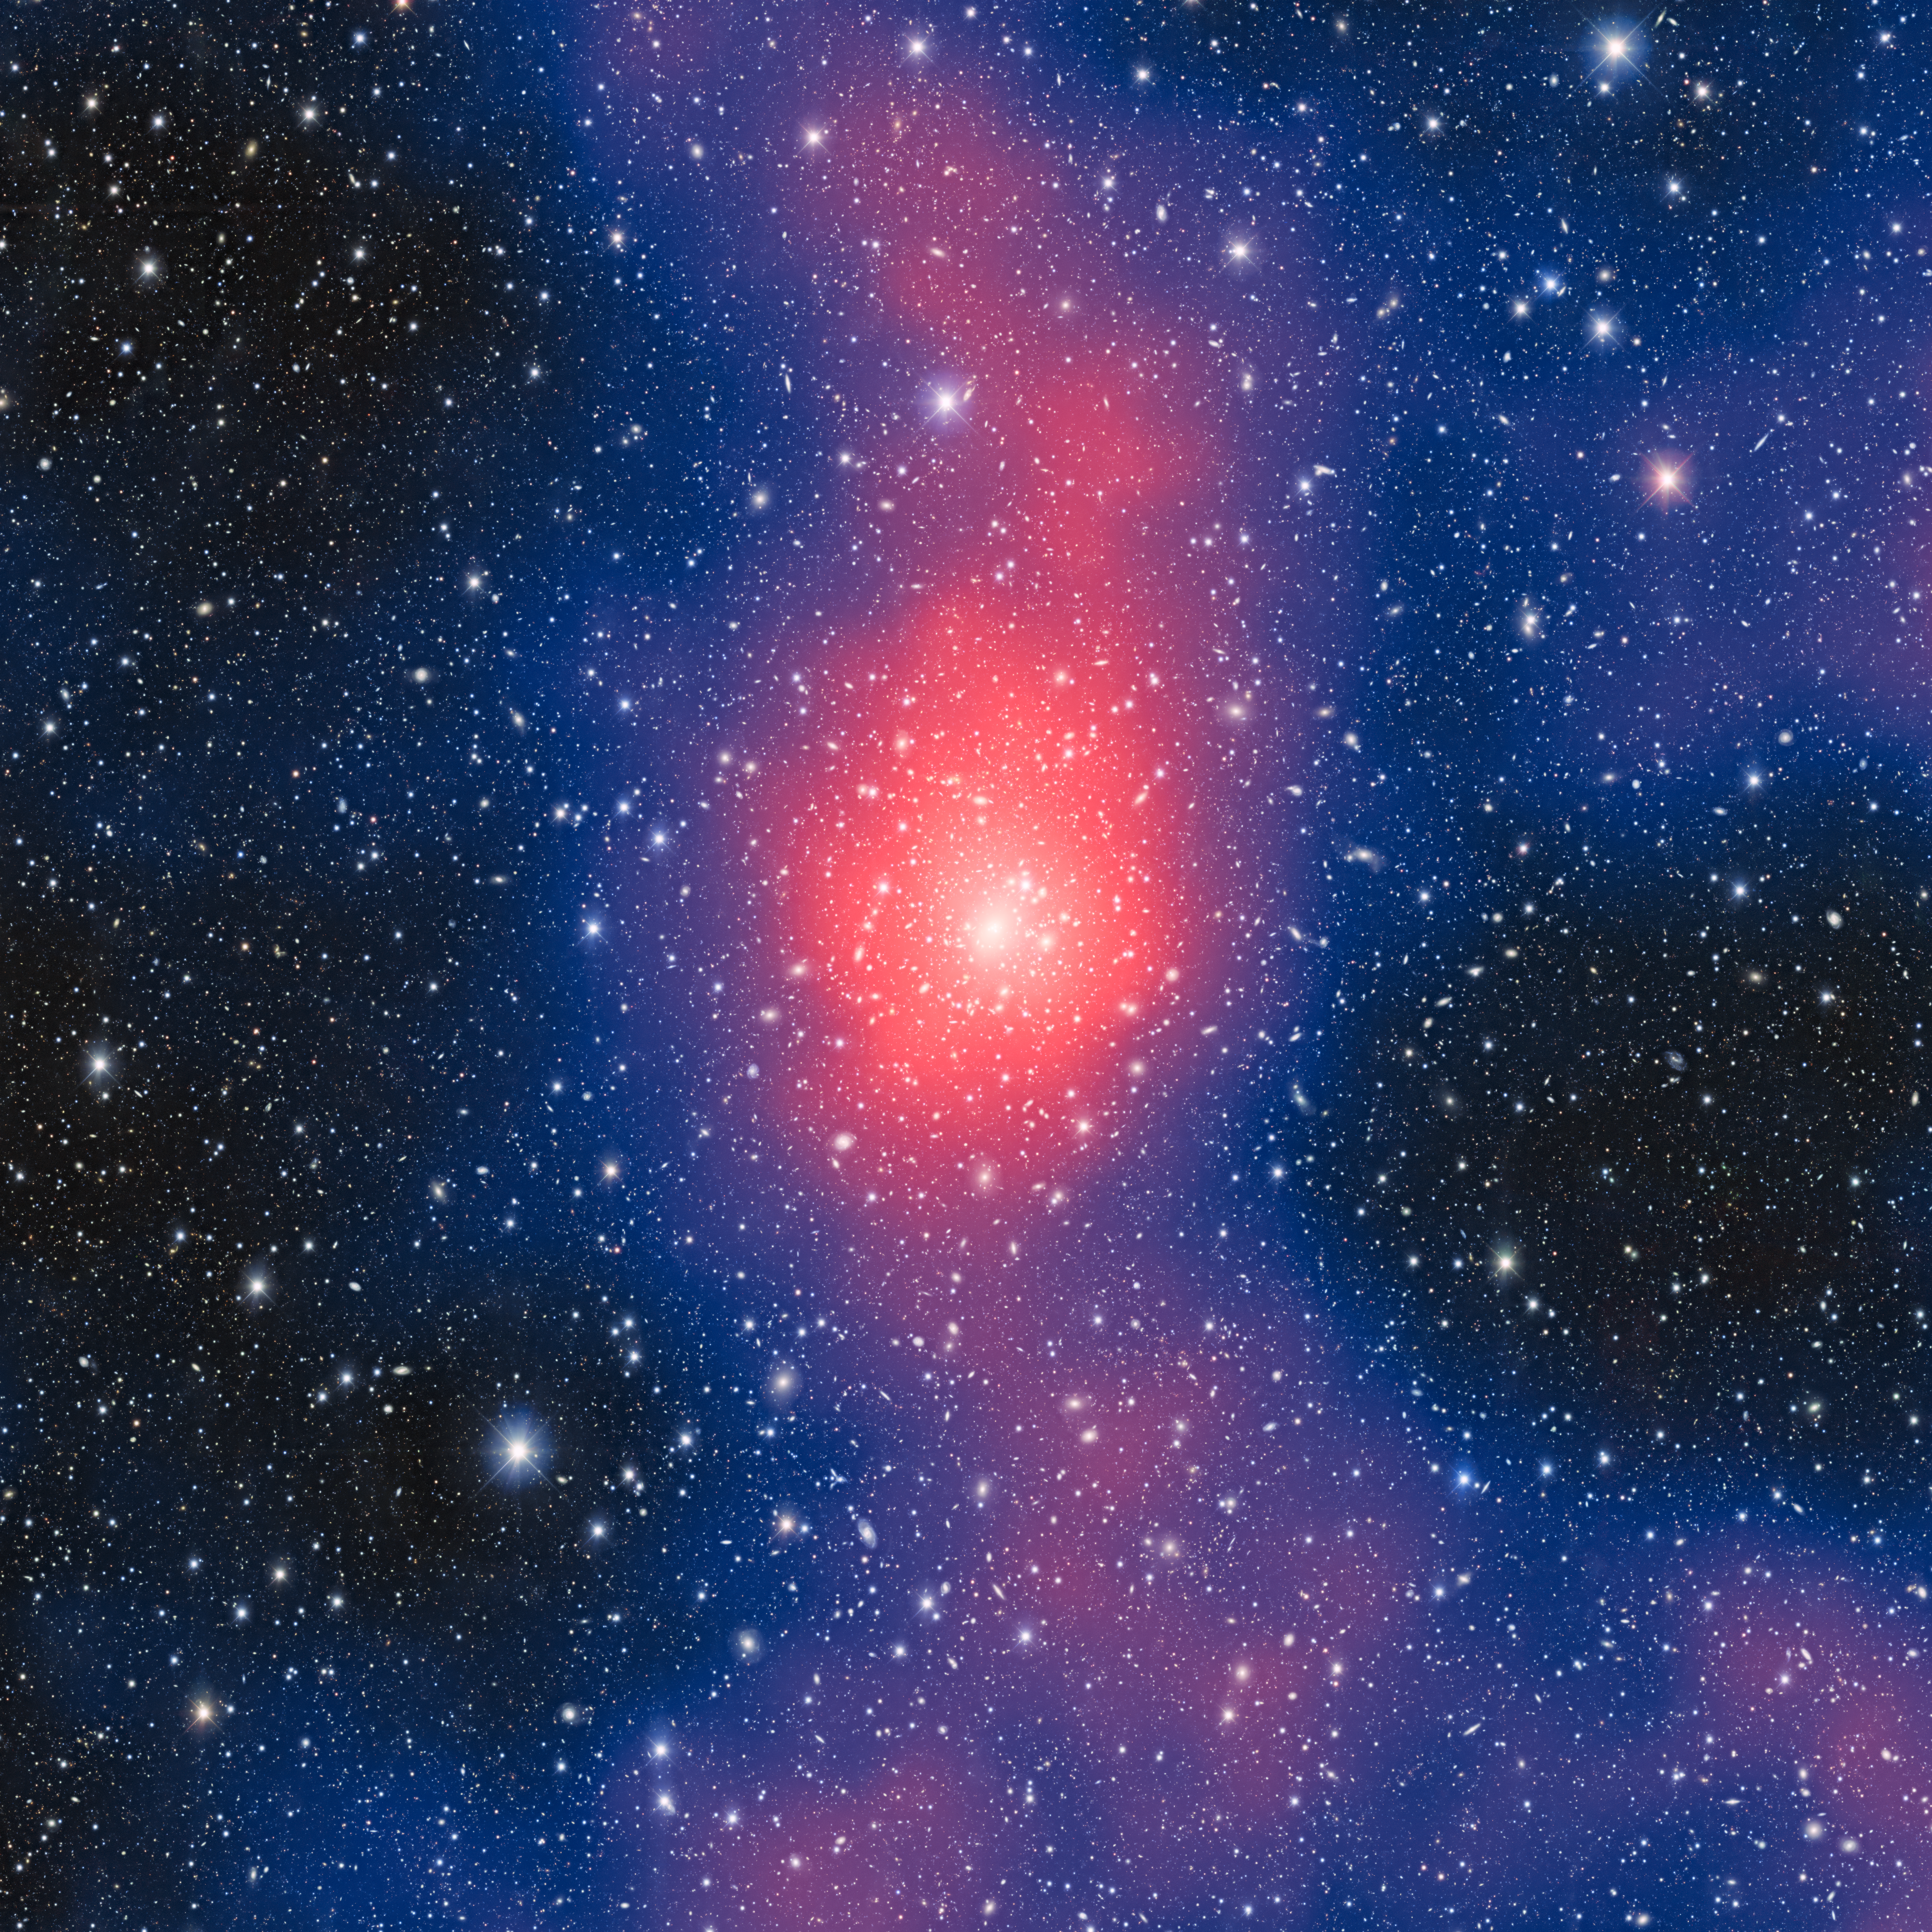

Striking image shows mass distribution of nearby galaxy cluster

Using the Dark Energy Camera at Cerro Tololo Inter-American Observatory, a Program of NSF NOIRLab, astronomers are measuring weak gravitational lensing to map the distribution of mass in nearby galaxy clusters. As well as producing remarkable images like this one, the information will shed light on the relationships between the constituent parts of nearby galaxy clusters, such as gas, stellar populations, and dark matter.

The galaxy cluster Abell 3827 is the subject of this striking image. In addition to featuring a field of galaxies and foreground stars, the image is overlaid with a map with hues of red, blue and purple. Though they are attractive, these colors aren’t for decoration — they represent the distribution of mass in the heart of Abell 3827 with red showing the largest mass concentration.

Credit: CTIO/NOIRLab/NSF/AURA